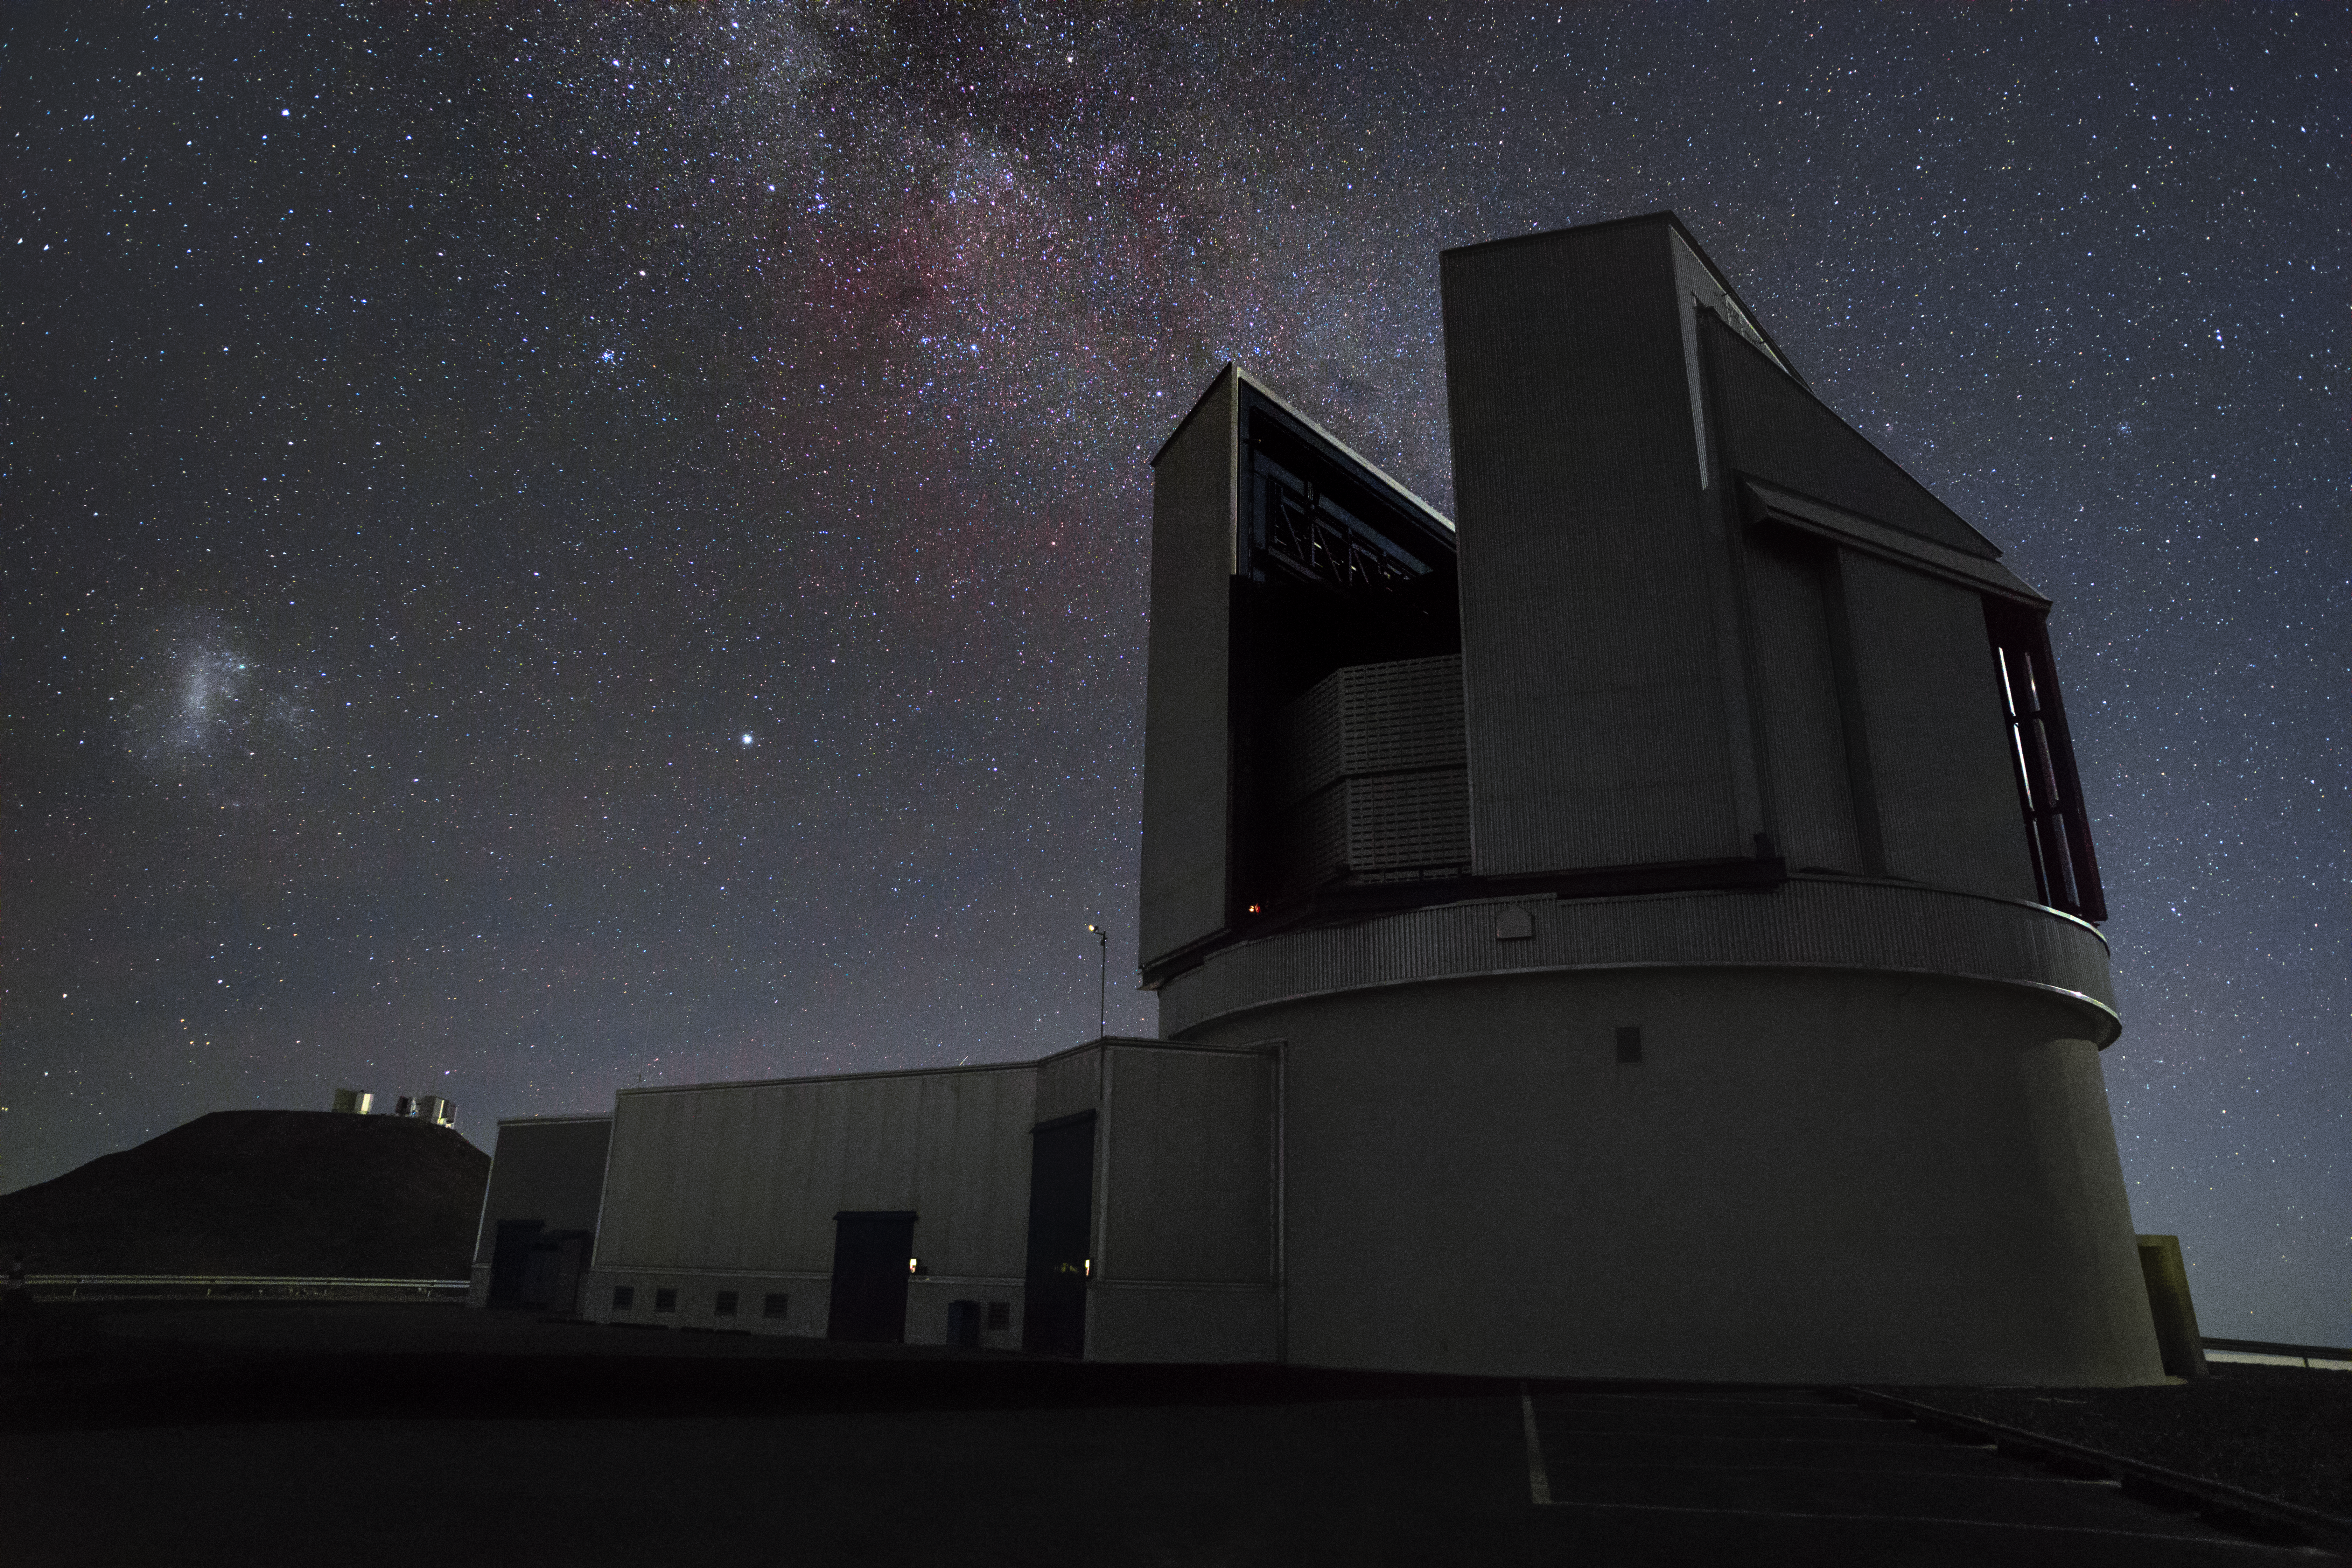

Looking into the past, building for the future

Below the starry sky at ESO's Paranal Observatory sits the Visible and Infrared Survey Telescope for Astronomy (VISTA). In the background is the Very Large Telescope (VLT) and the VLT Survey Telescope (VST)

Credit: ESO/H. Zodet